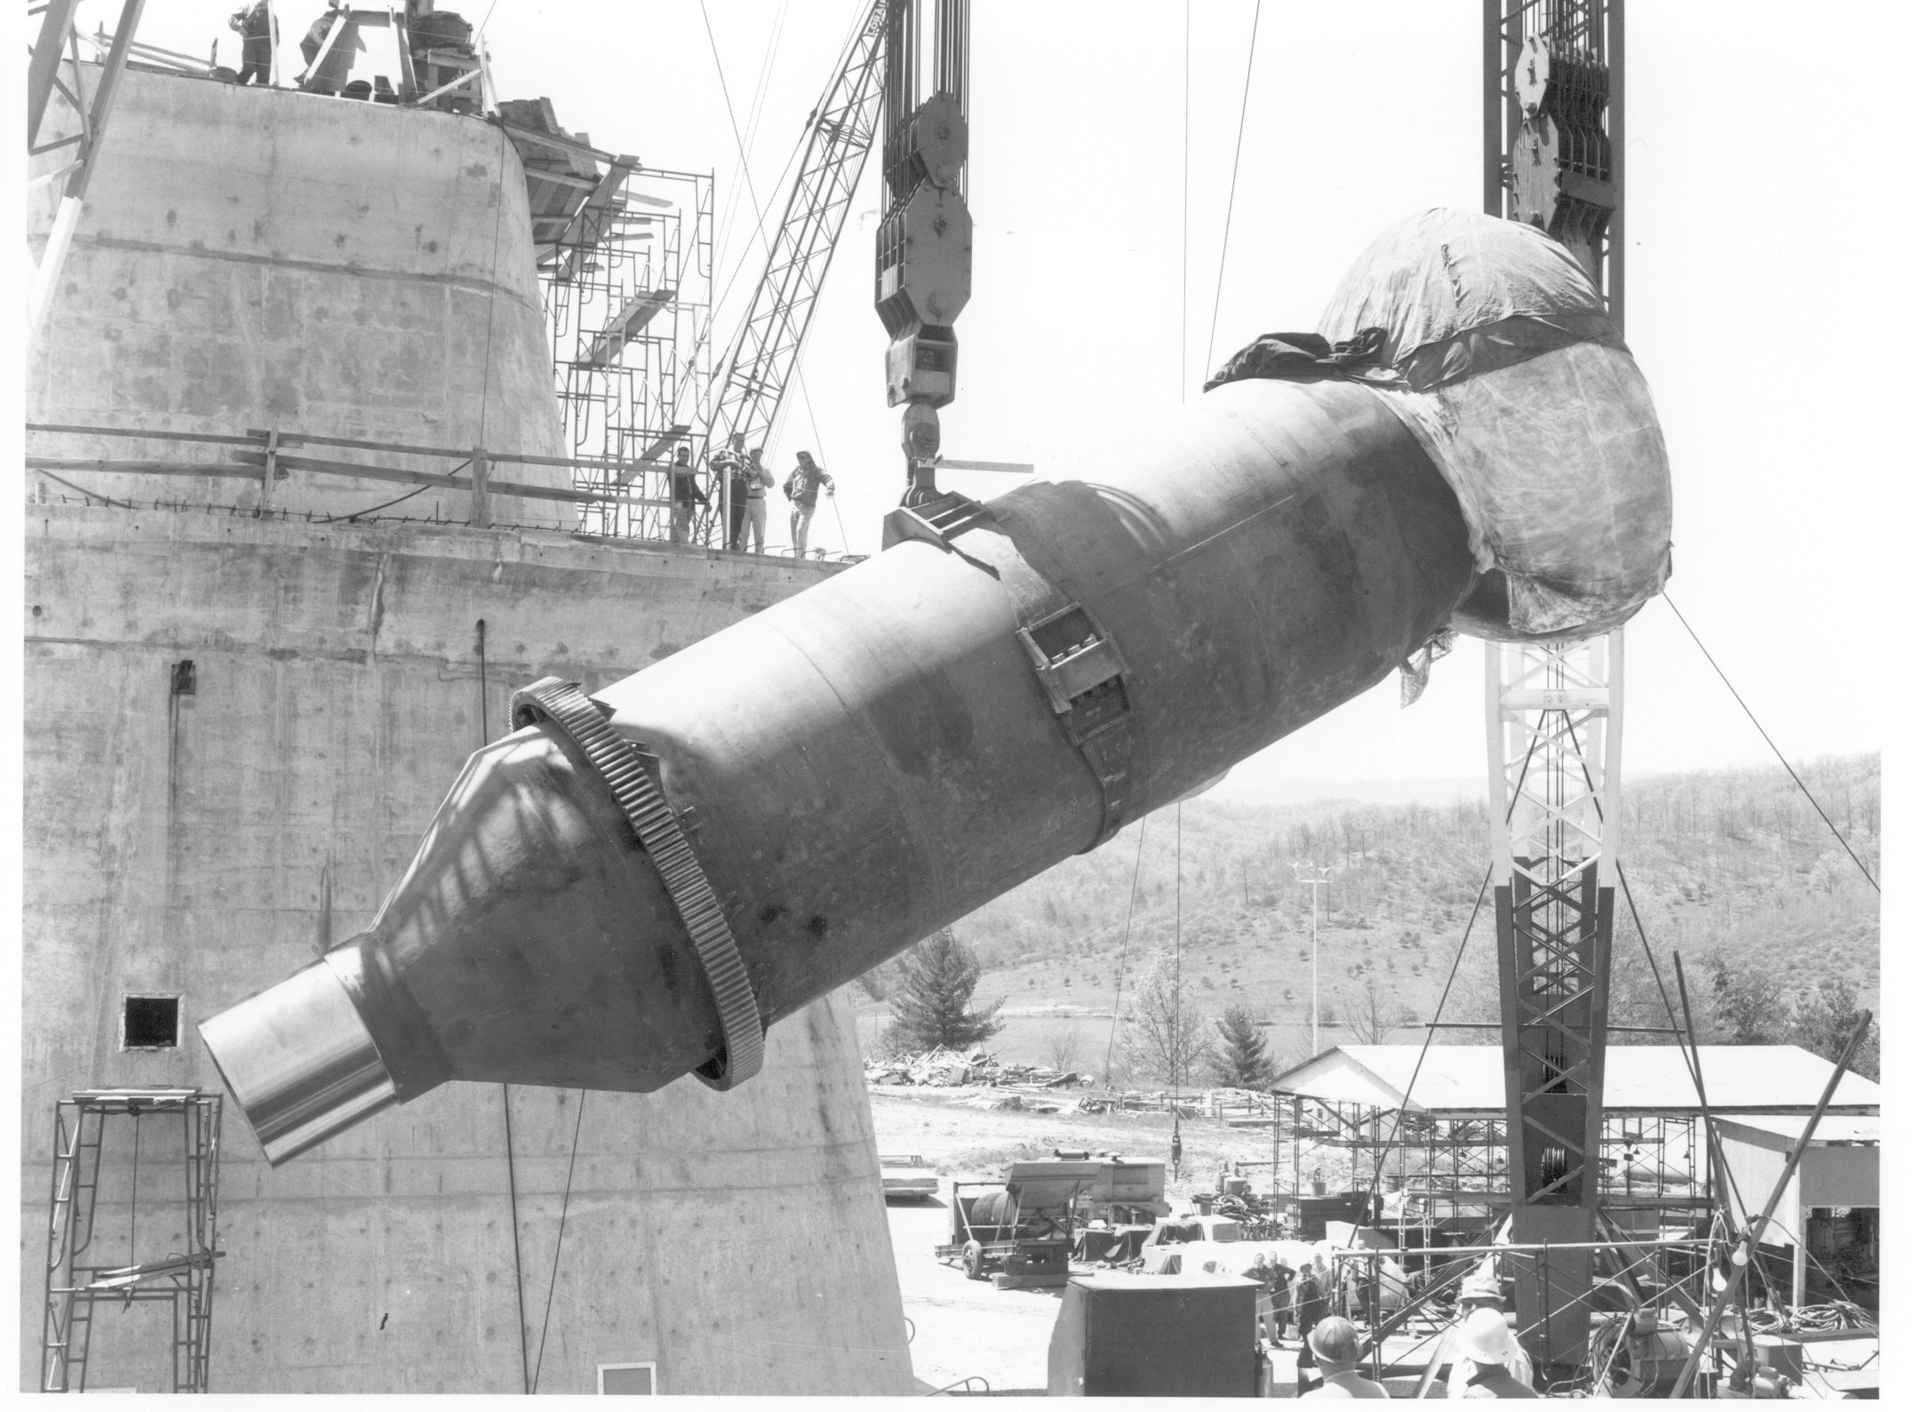

Talking About Shaft

The polar shaft for the 140-foot (43-meter) telescope in Green Bank, West Virginia is one of two axes for our 200-foot tall telescope. This shaft is a machined, 3.5% nickel steel casting weighing 40 tons, welded to a tubular, rolled plate straight section weighing 90 tons, which in turn is welded to a 3.5% nickel conical transition casting machined to 85 tons. The maximum length is 55 feet and diameter is 12 feet. The world's largest metal bearing (covered) was bolted to the end using 29 5-inch diameter high strength steel bolts to become the rotational bearing for the telescope. It took six hours to carefully lift and place this 555-ton shaft into its casing on the concrete pedestal.

Credit: NRAO/AUI/NSF